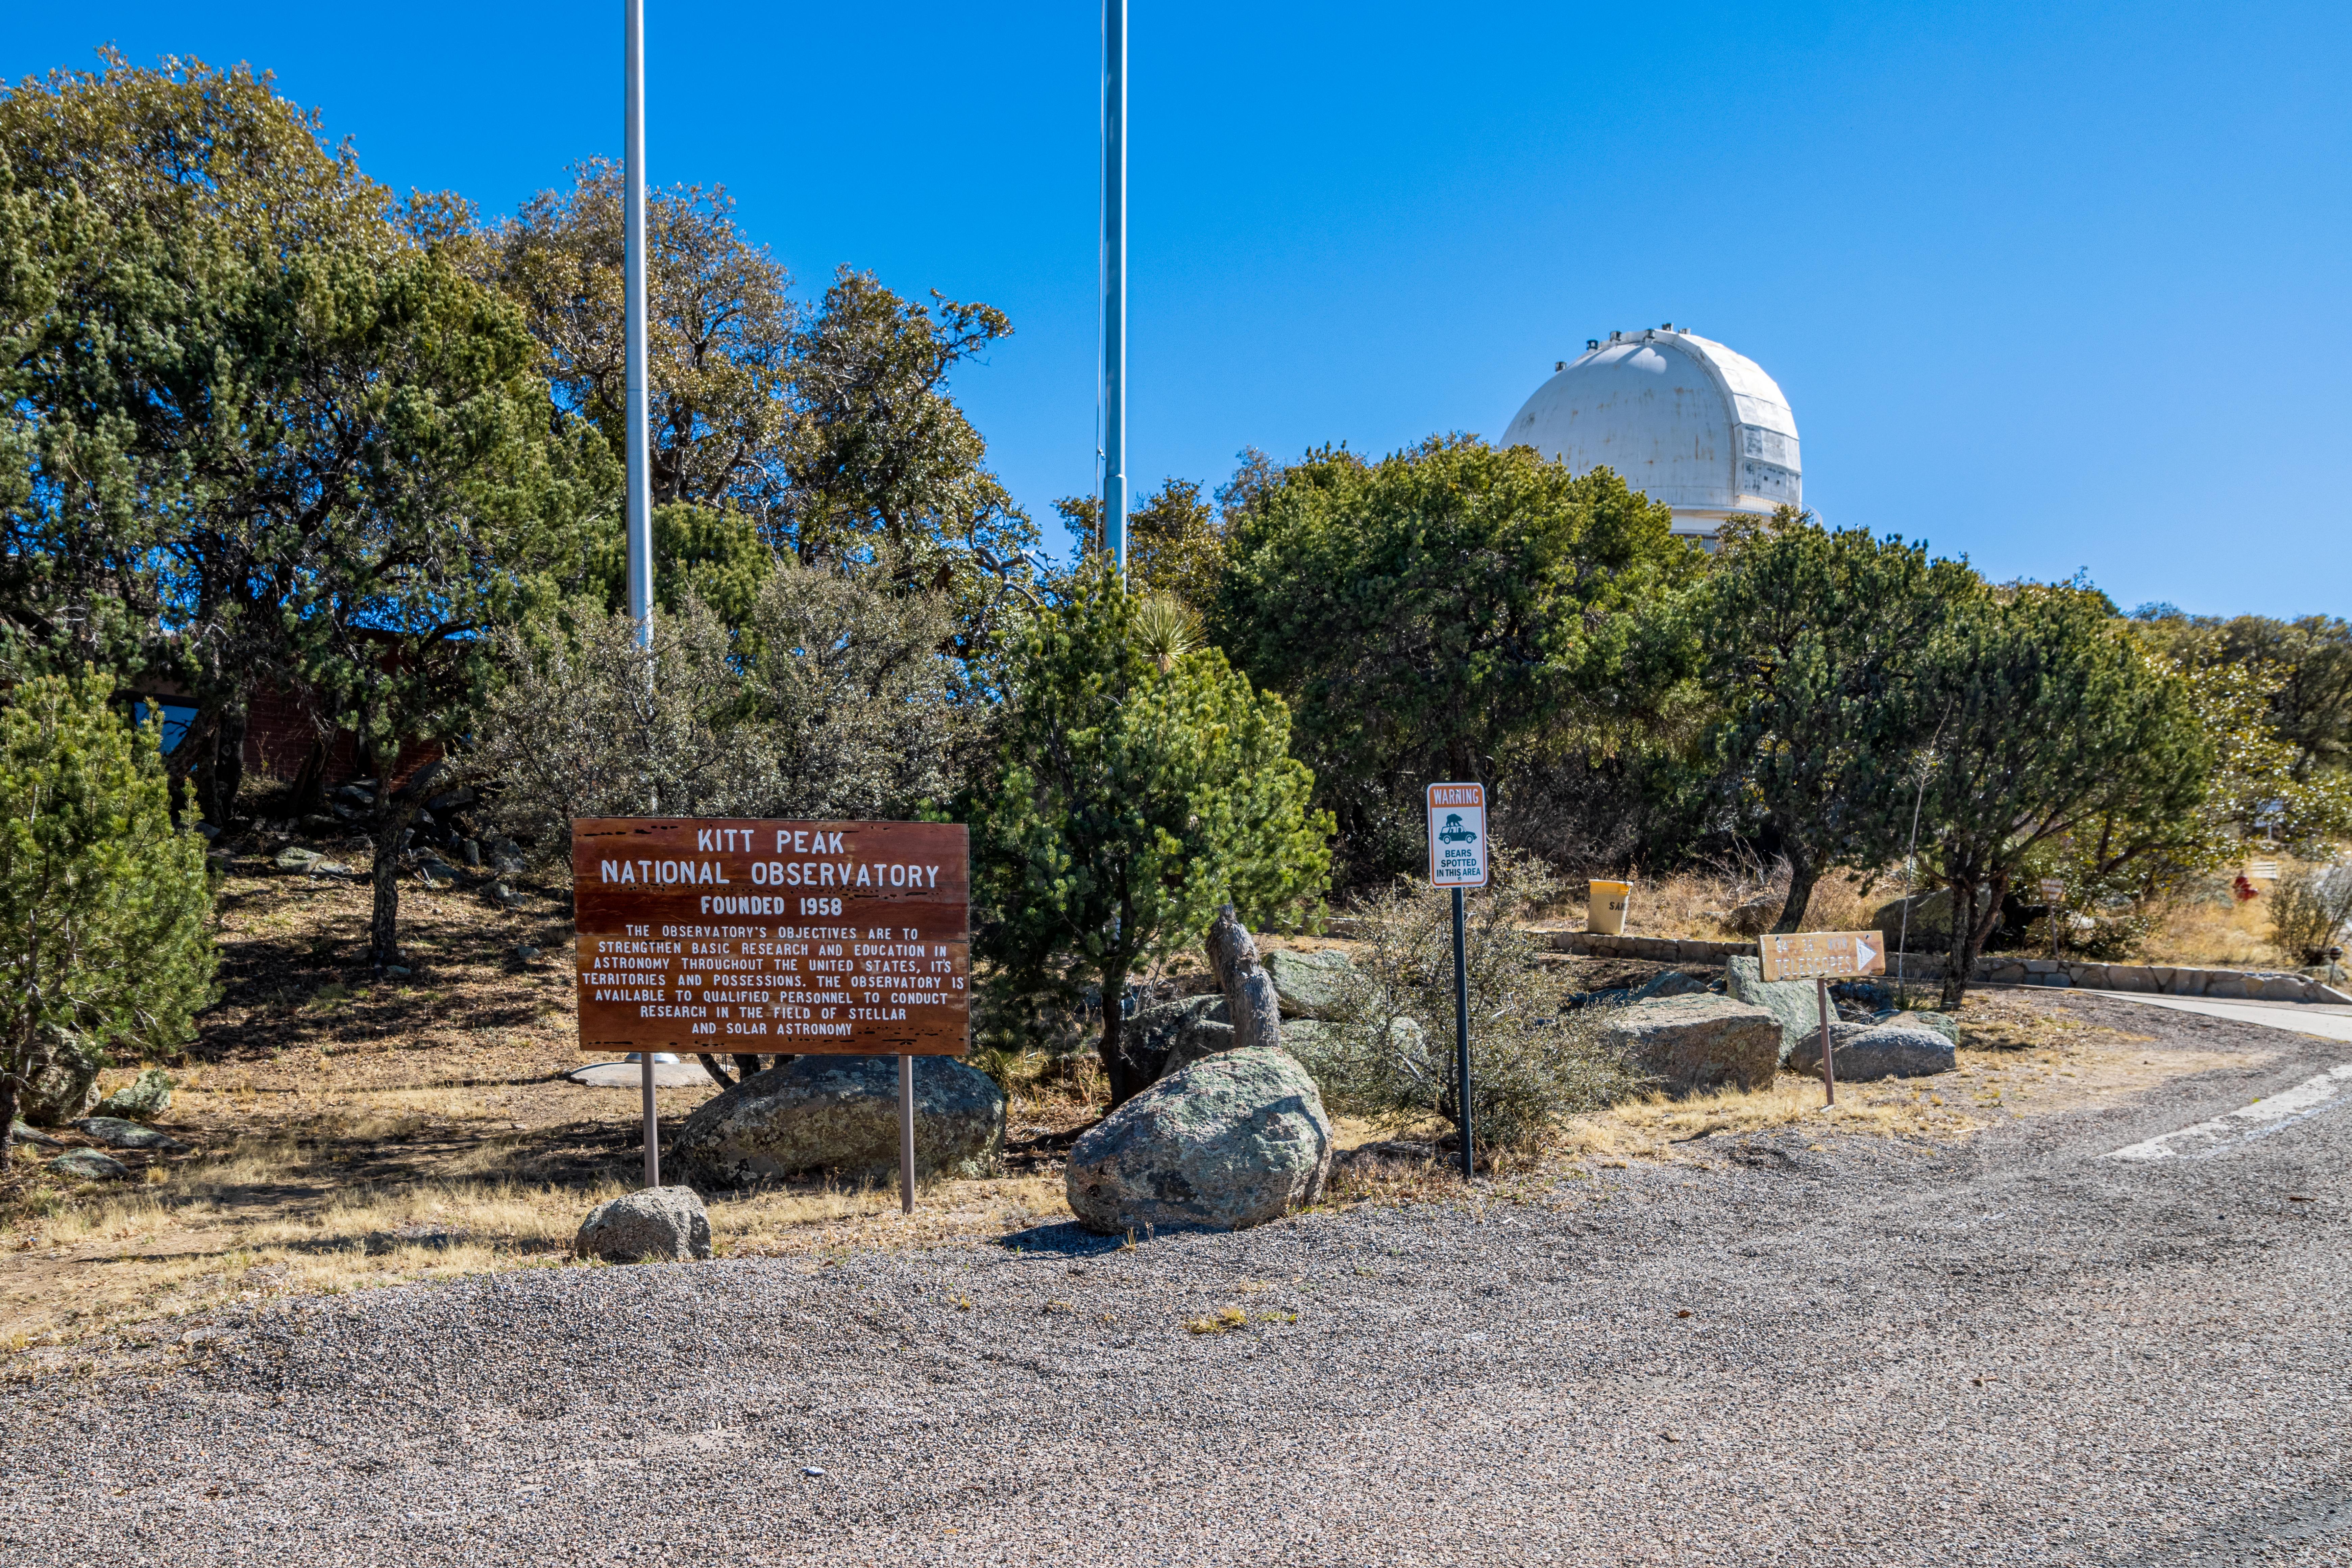

KPNO Entrance

The entrance to Kitt Peak National Observatory in Arizona, with the KPNO 2.1-meter Telescope visible in the background.

Credit: KPNO/NOIRLab/NSF/AURA/T. Matsopoulos